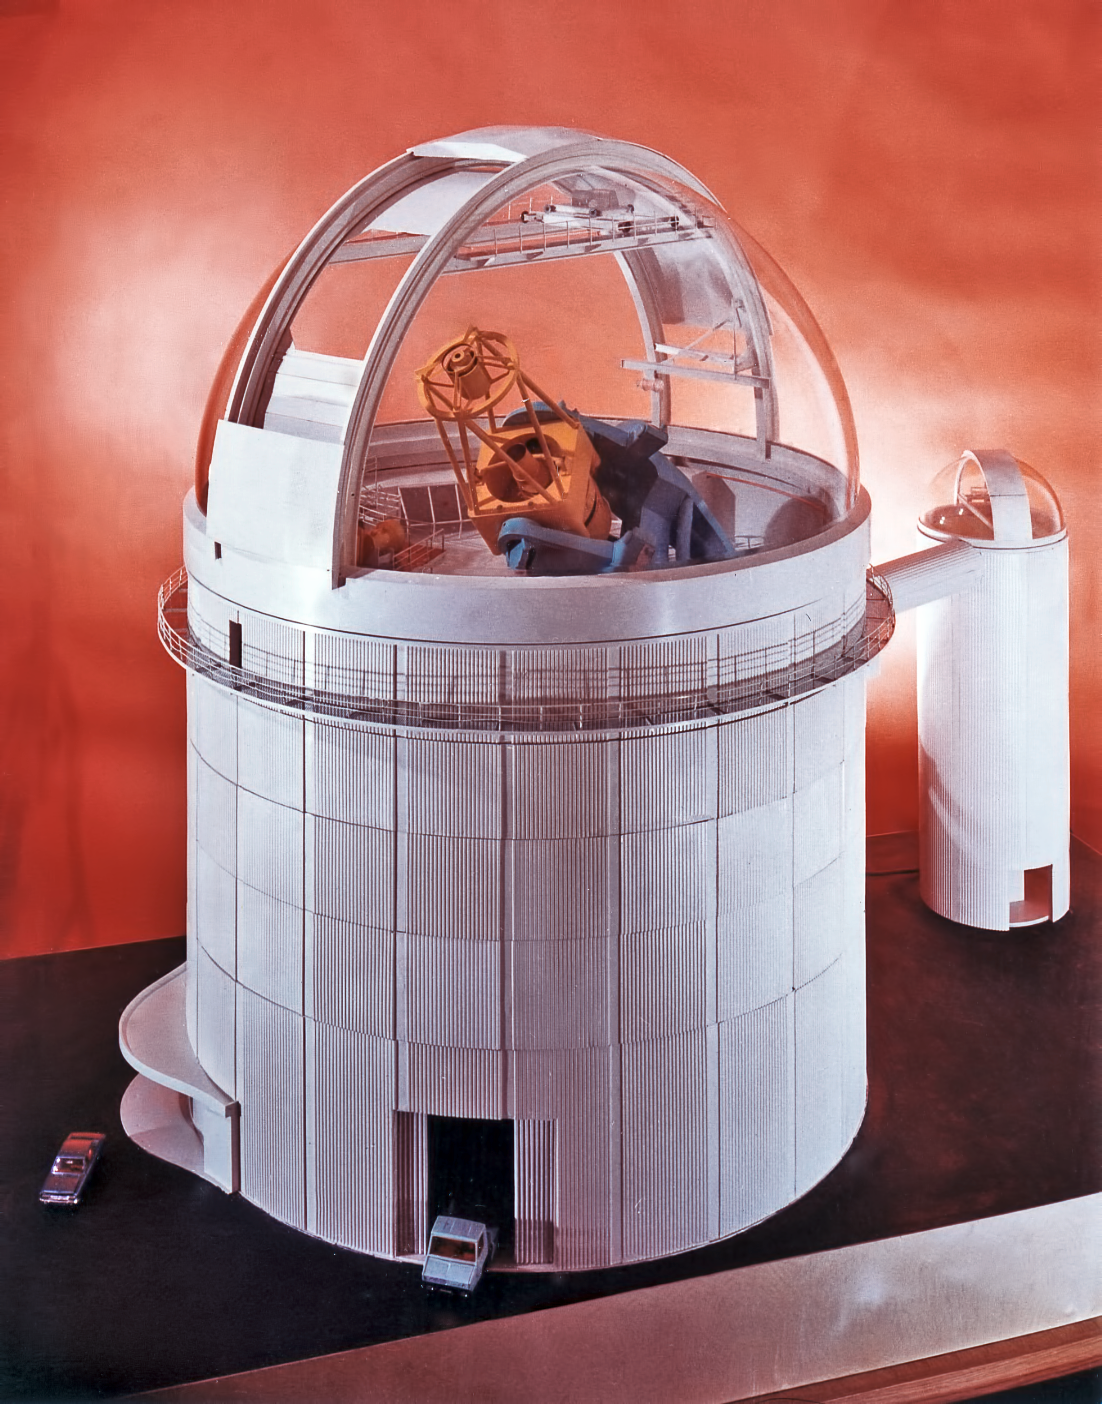

A model of ESO 3.6-metre telescope and ESO Coudé Auxiliary Telescope

A model of the ESO 3.6-metre Telescope and the adjacent ESO Coudé Auxiliary Telescope.

Credit: ESO